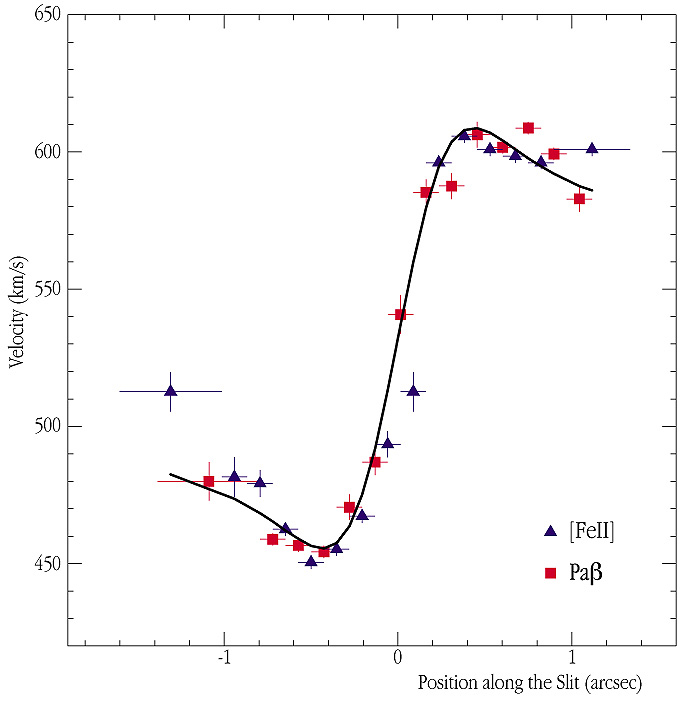

Recoating Yepun's mirror

Rotation curve (velocity vrs. distance from the centre) of the disk surrounding the black hole at the centre of Centaurus A . From the ISAAC spectrum displayed in ESO Press Photo eso0109, the `average' gas velocities along the slit direction can be derived. Position `0' on the horizontal axis indicates the exact position of the galaxy nucleus; at the distance of Centaurus A, 1 arcsec corresponds to 55.5 light-years (17 pc). The blue triangles and the red squares correspond to emission lines from singly ionized Iron atoms ([Fe II]) and Hydrogen (Paschen-Beta), respectively. The high velocities are the hallmark of a central black hole. The thick solid line represents the expected velocities, assuming the presence of a 200 million solar-mass black hole at the centre.

Credit: ESO